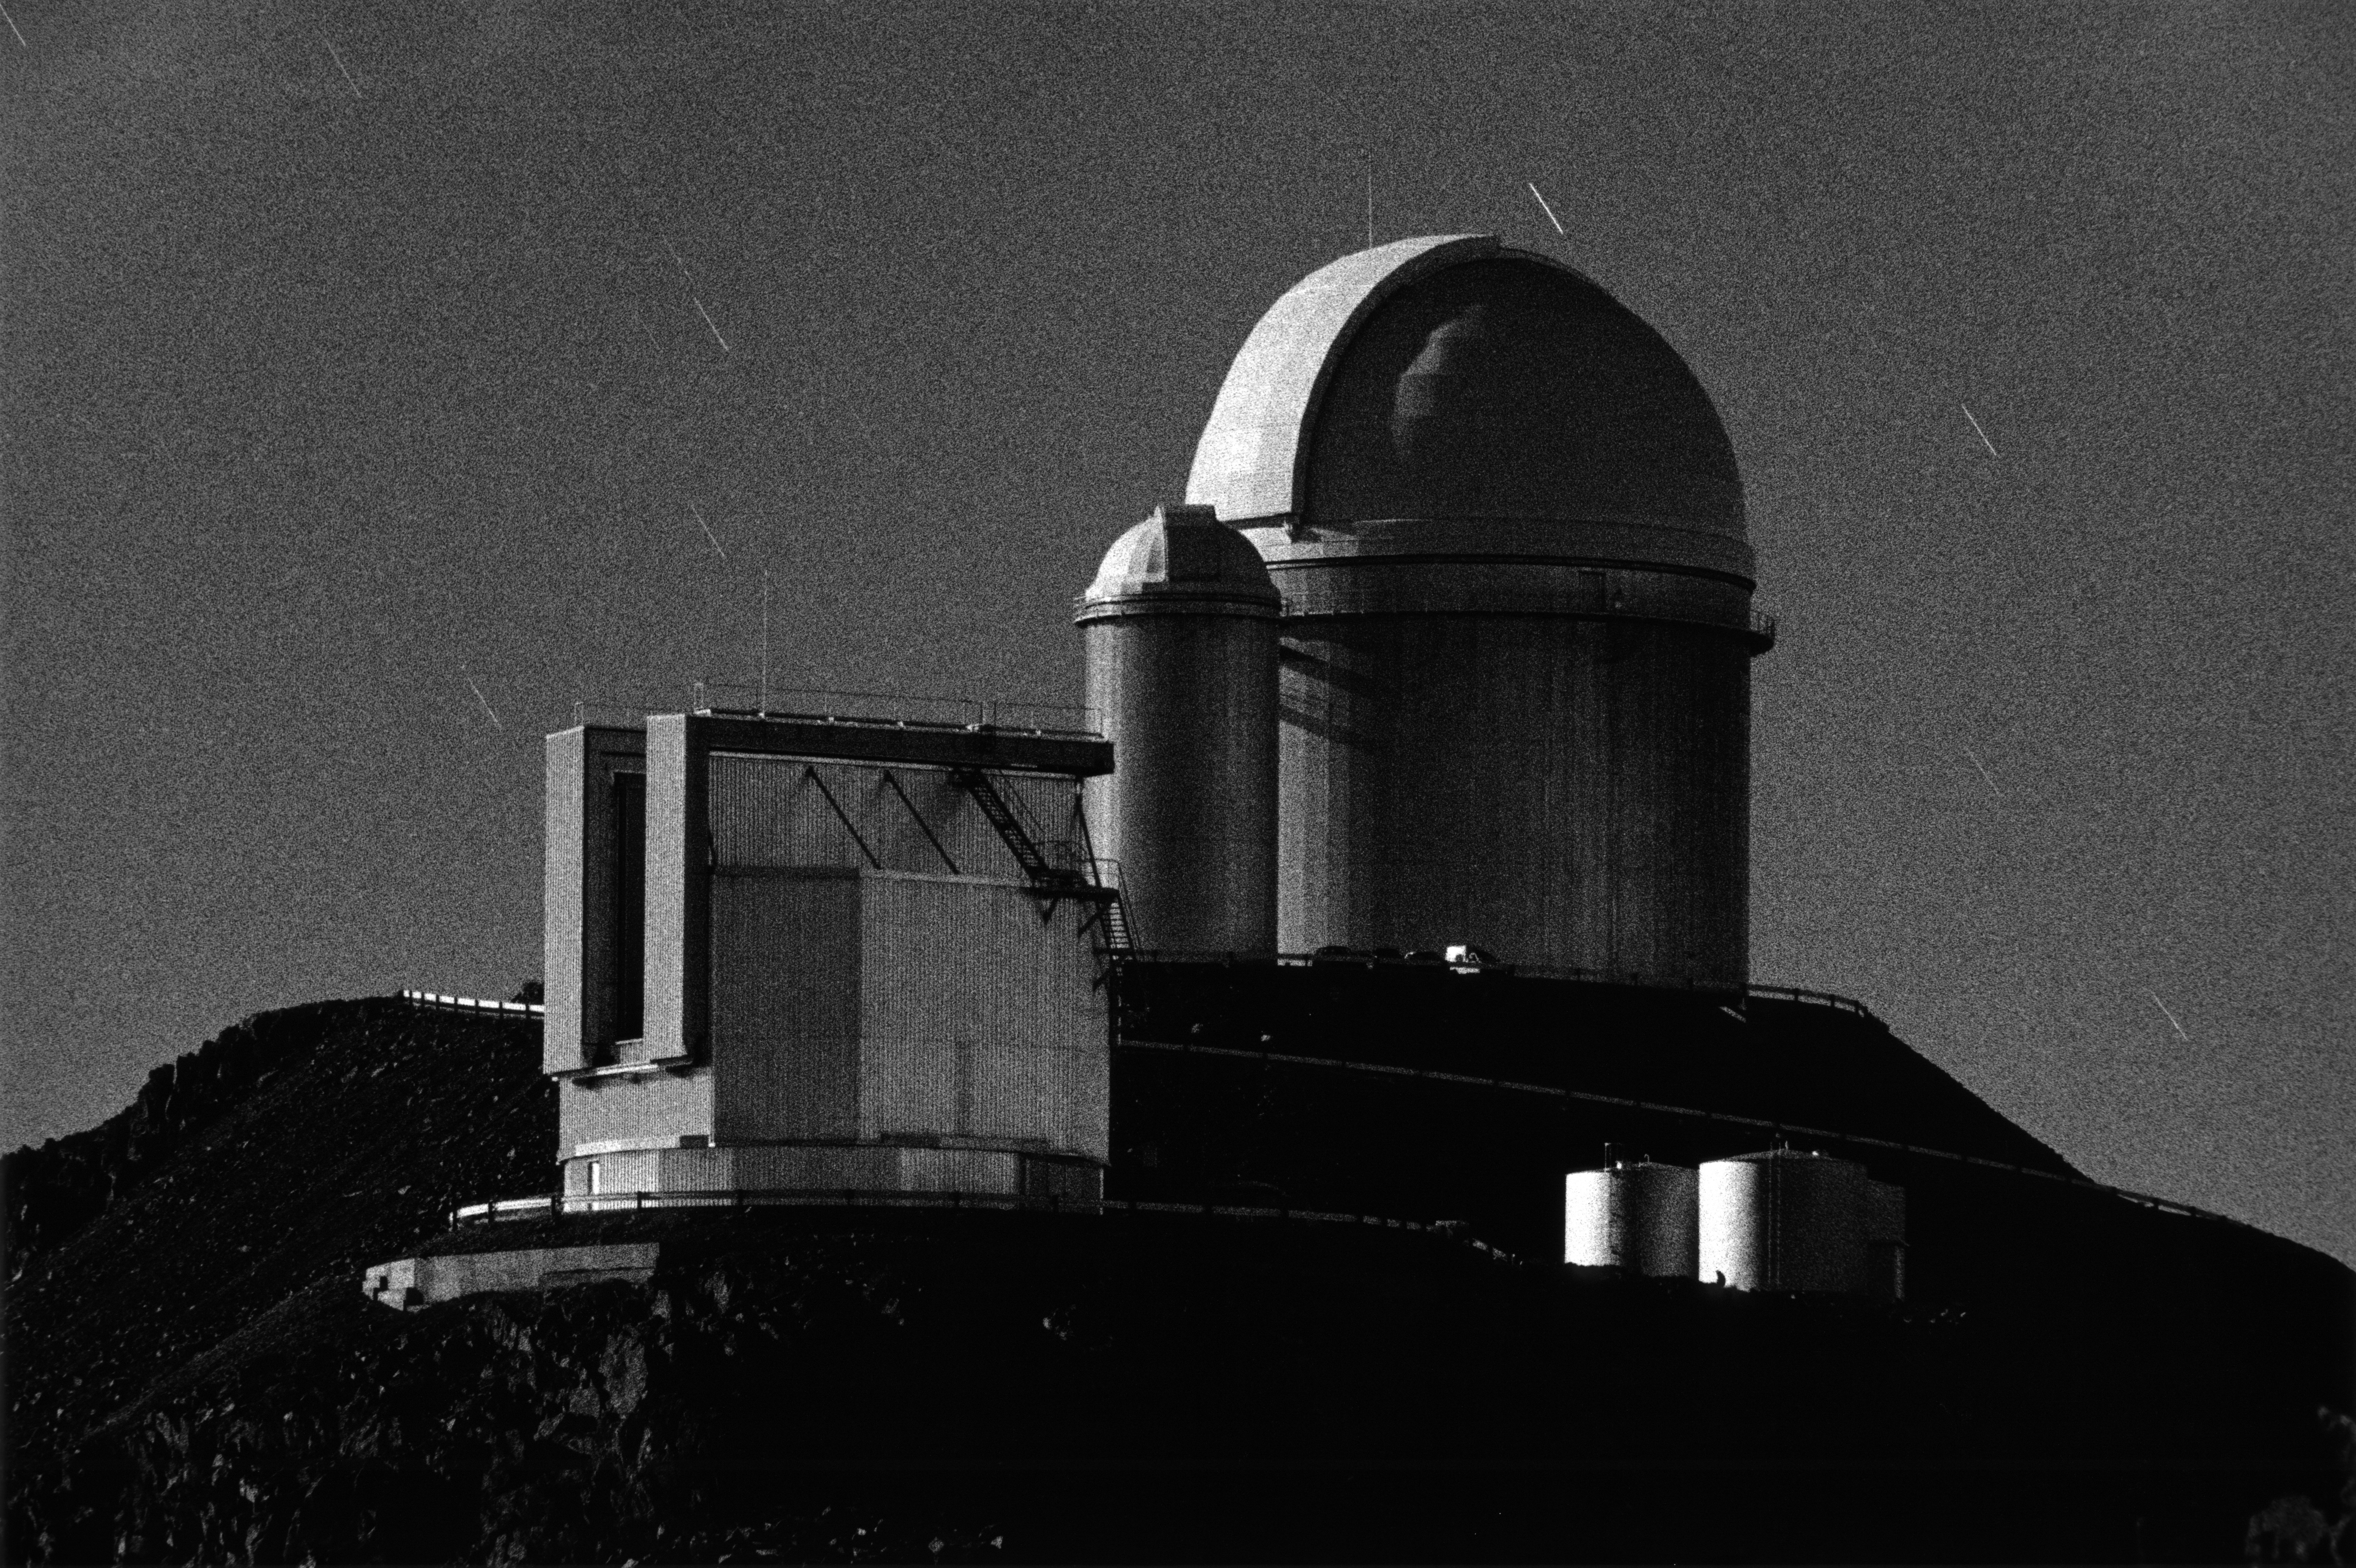

La Silla at night

Night view of ESO’s La Silla Observatory under the moonlight, taken in 2000. In front is the 3.5-metre New Technology Telescope (NTT), while in the background is the ESO 3.6-metre telescope.

Credit: ESO